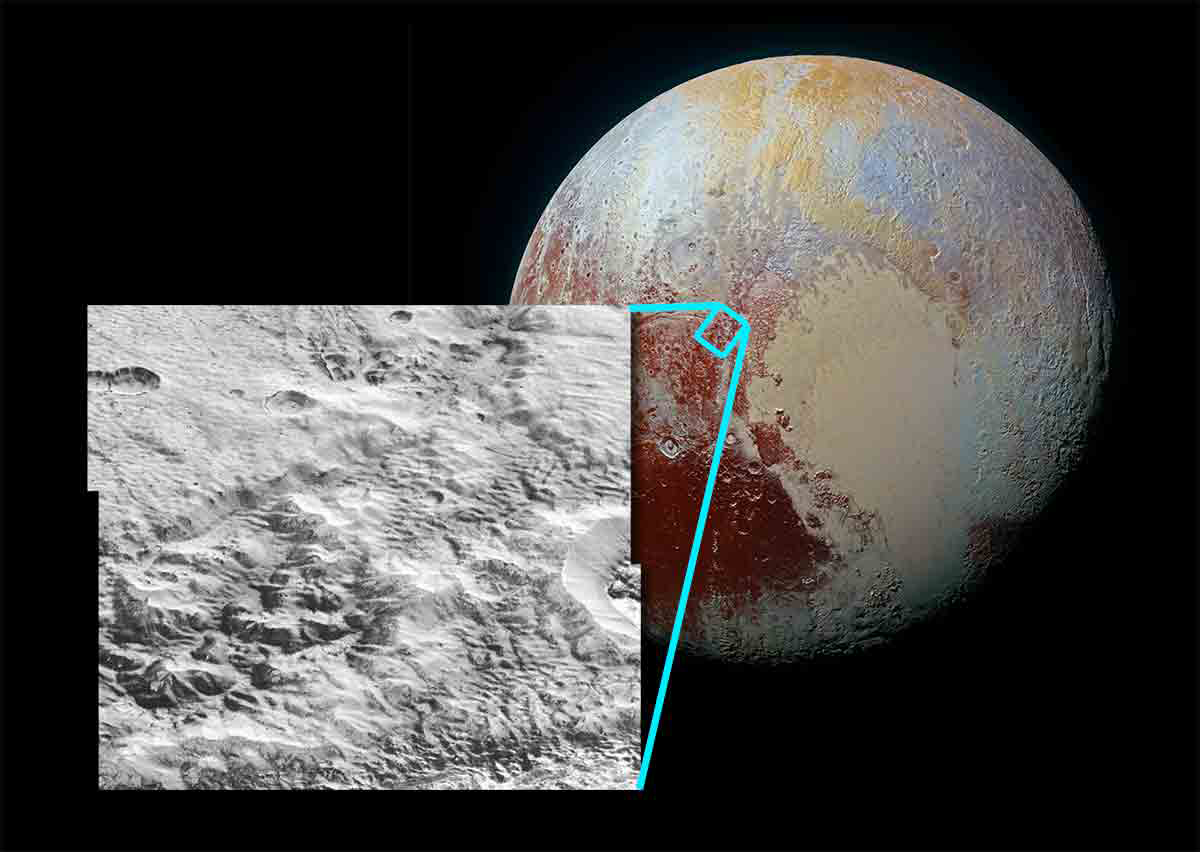

Pluto’s “Washboard Terrain”: Evidence of Ancient Glaciers

Pluto’s terrain shows a “washboard” pattern of fine ridges just north of its great frozen nitrogen sea, Sputnik Planitia. A recent study by the New Horizons team argues that the ridges are deposits of water ice left behind as an ancient frozen nitrogen glacier that once covered the area sublimed away. Water-ice is buoyant in nitrogen ice and is expected to collect in pits formed on the surface of the glacier as the nitrogen sublimes. NOAO Astronomer Tod Lauer is a coauthor on the study.

Credit: T. Lauer and NASA/JPL